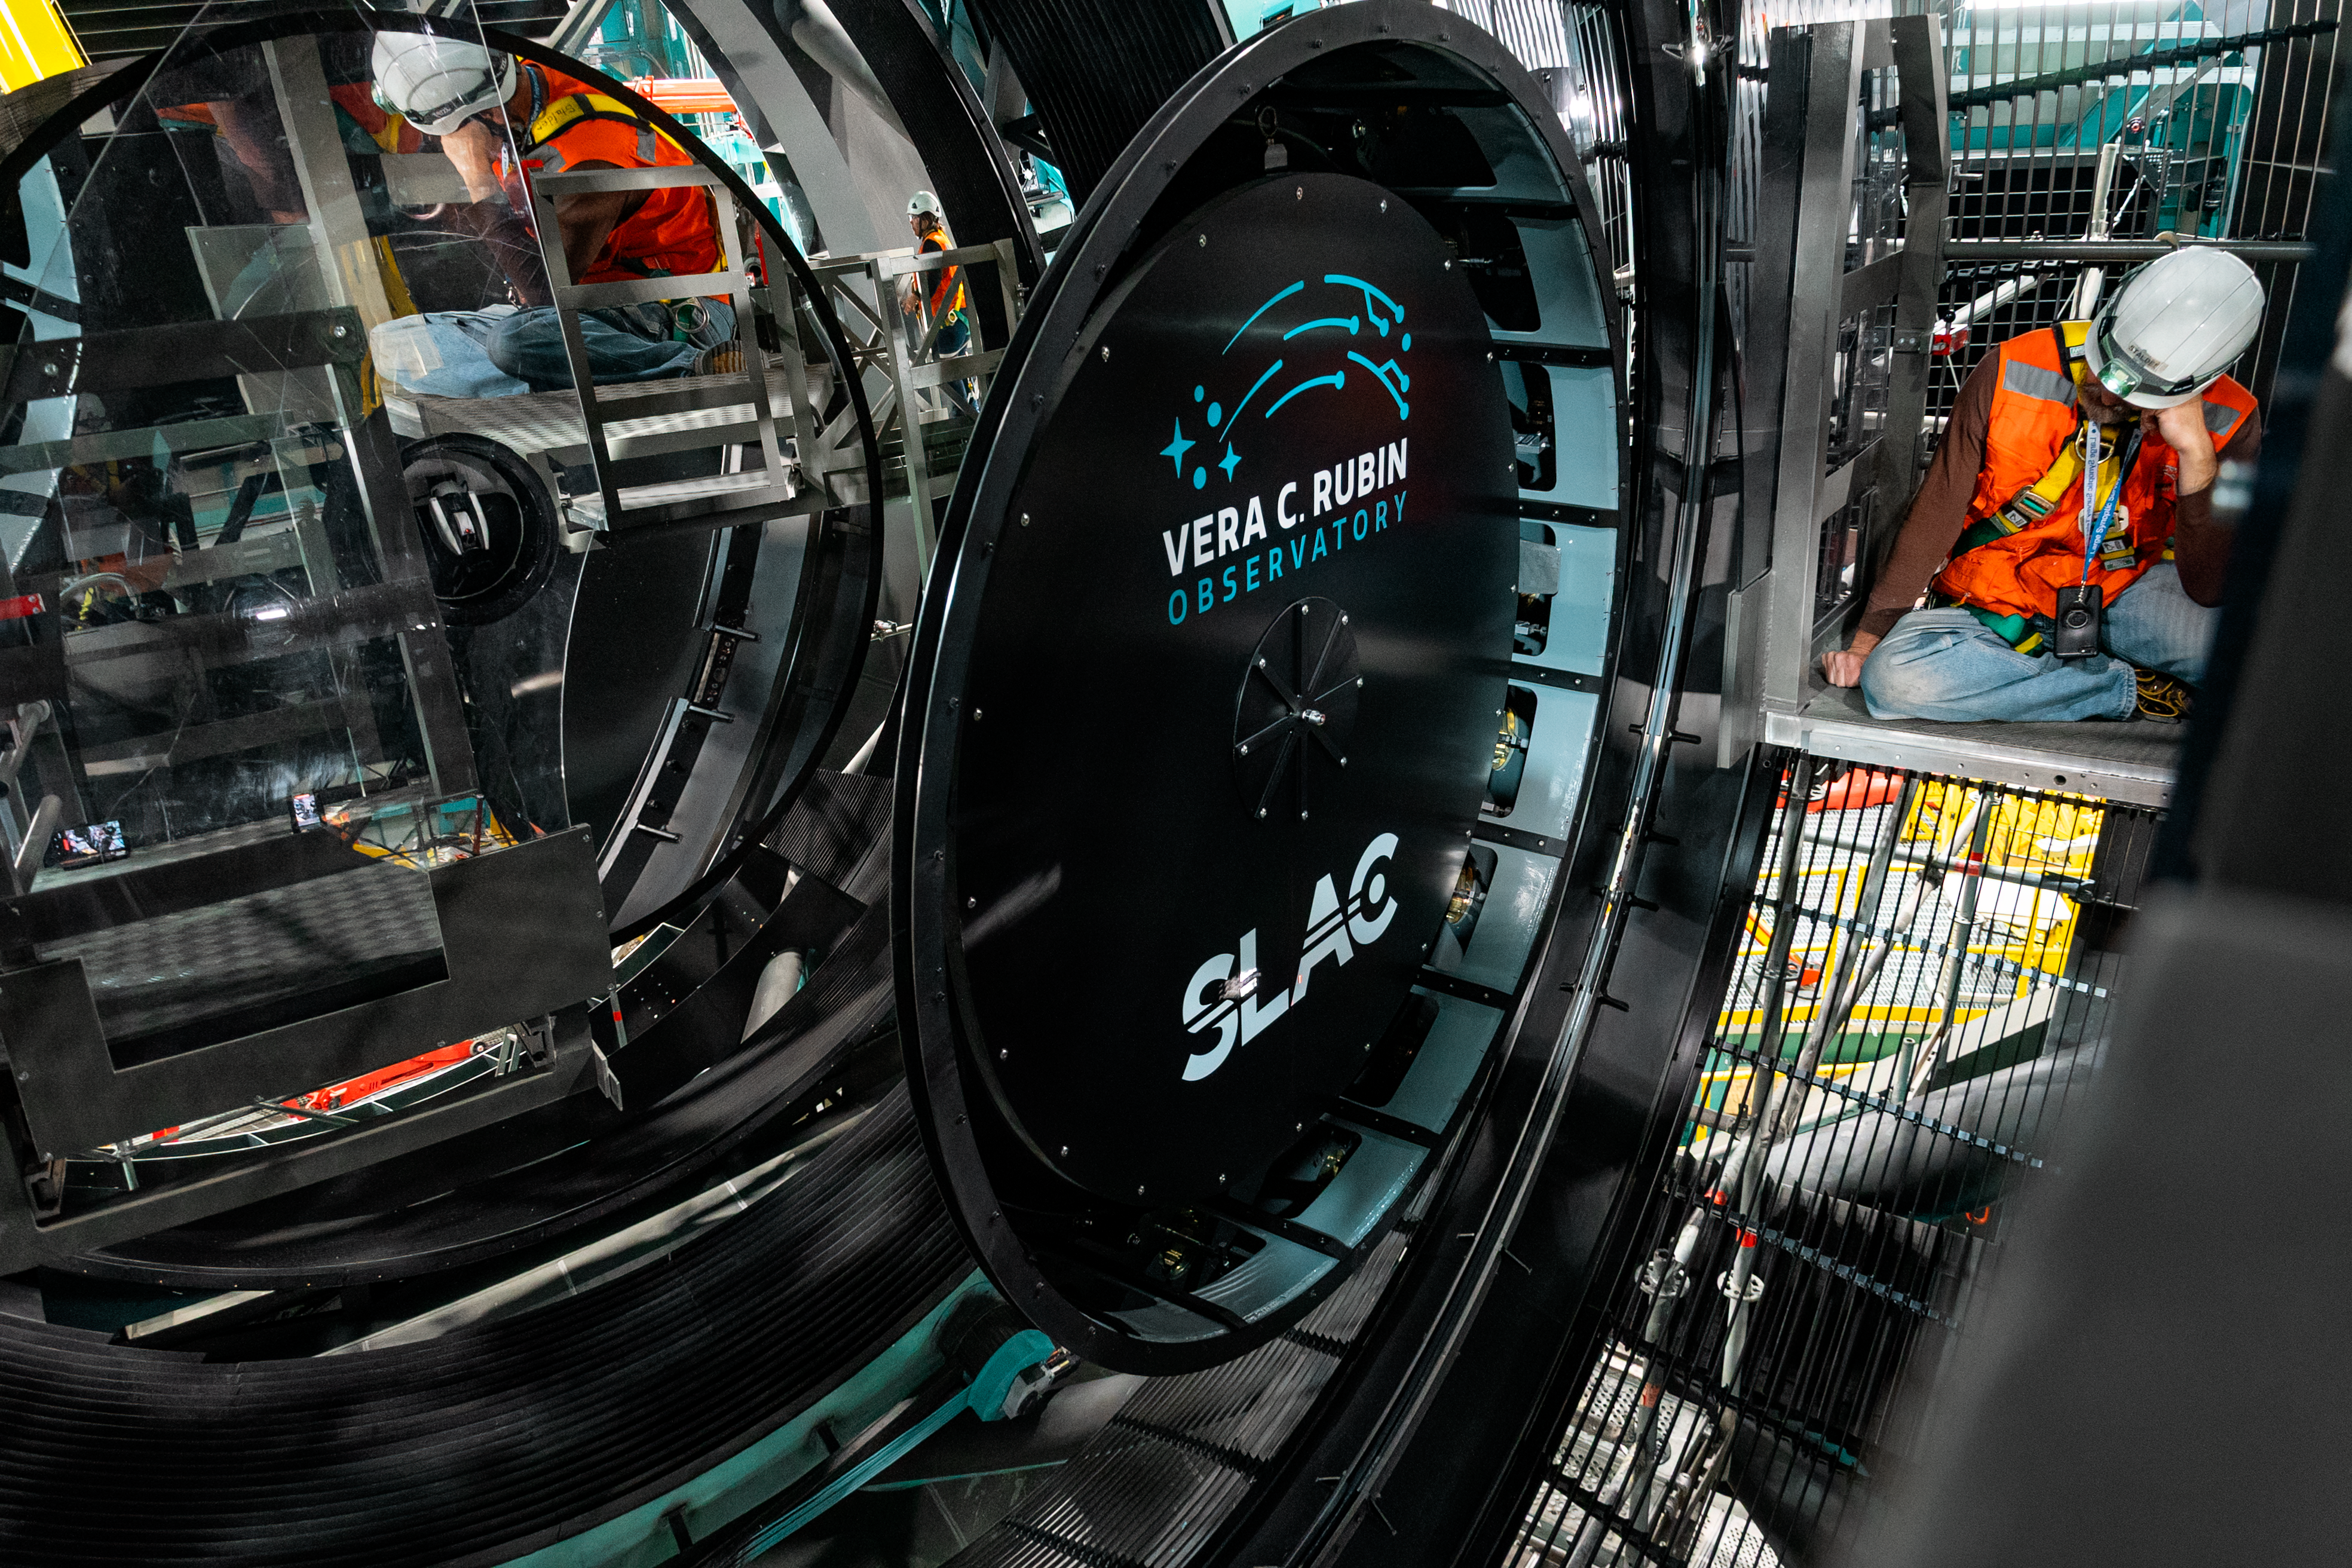

LSST Camera Installed at Rubin Observatory

The LSST Camera was installed on the Simonyi Survey Telescope at NSF–DOE Vera C. Rubin Observatory in March 2025.

Credit: RubinObs/NOIRLab/SLAC/NSF/DOE/AURA/B. Quint